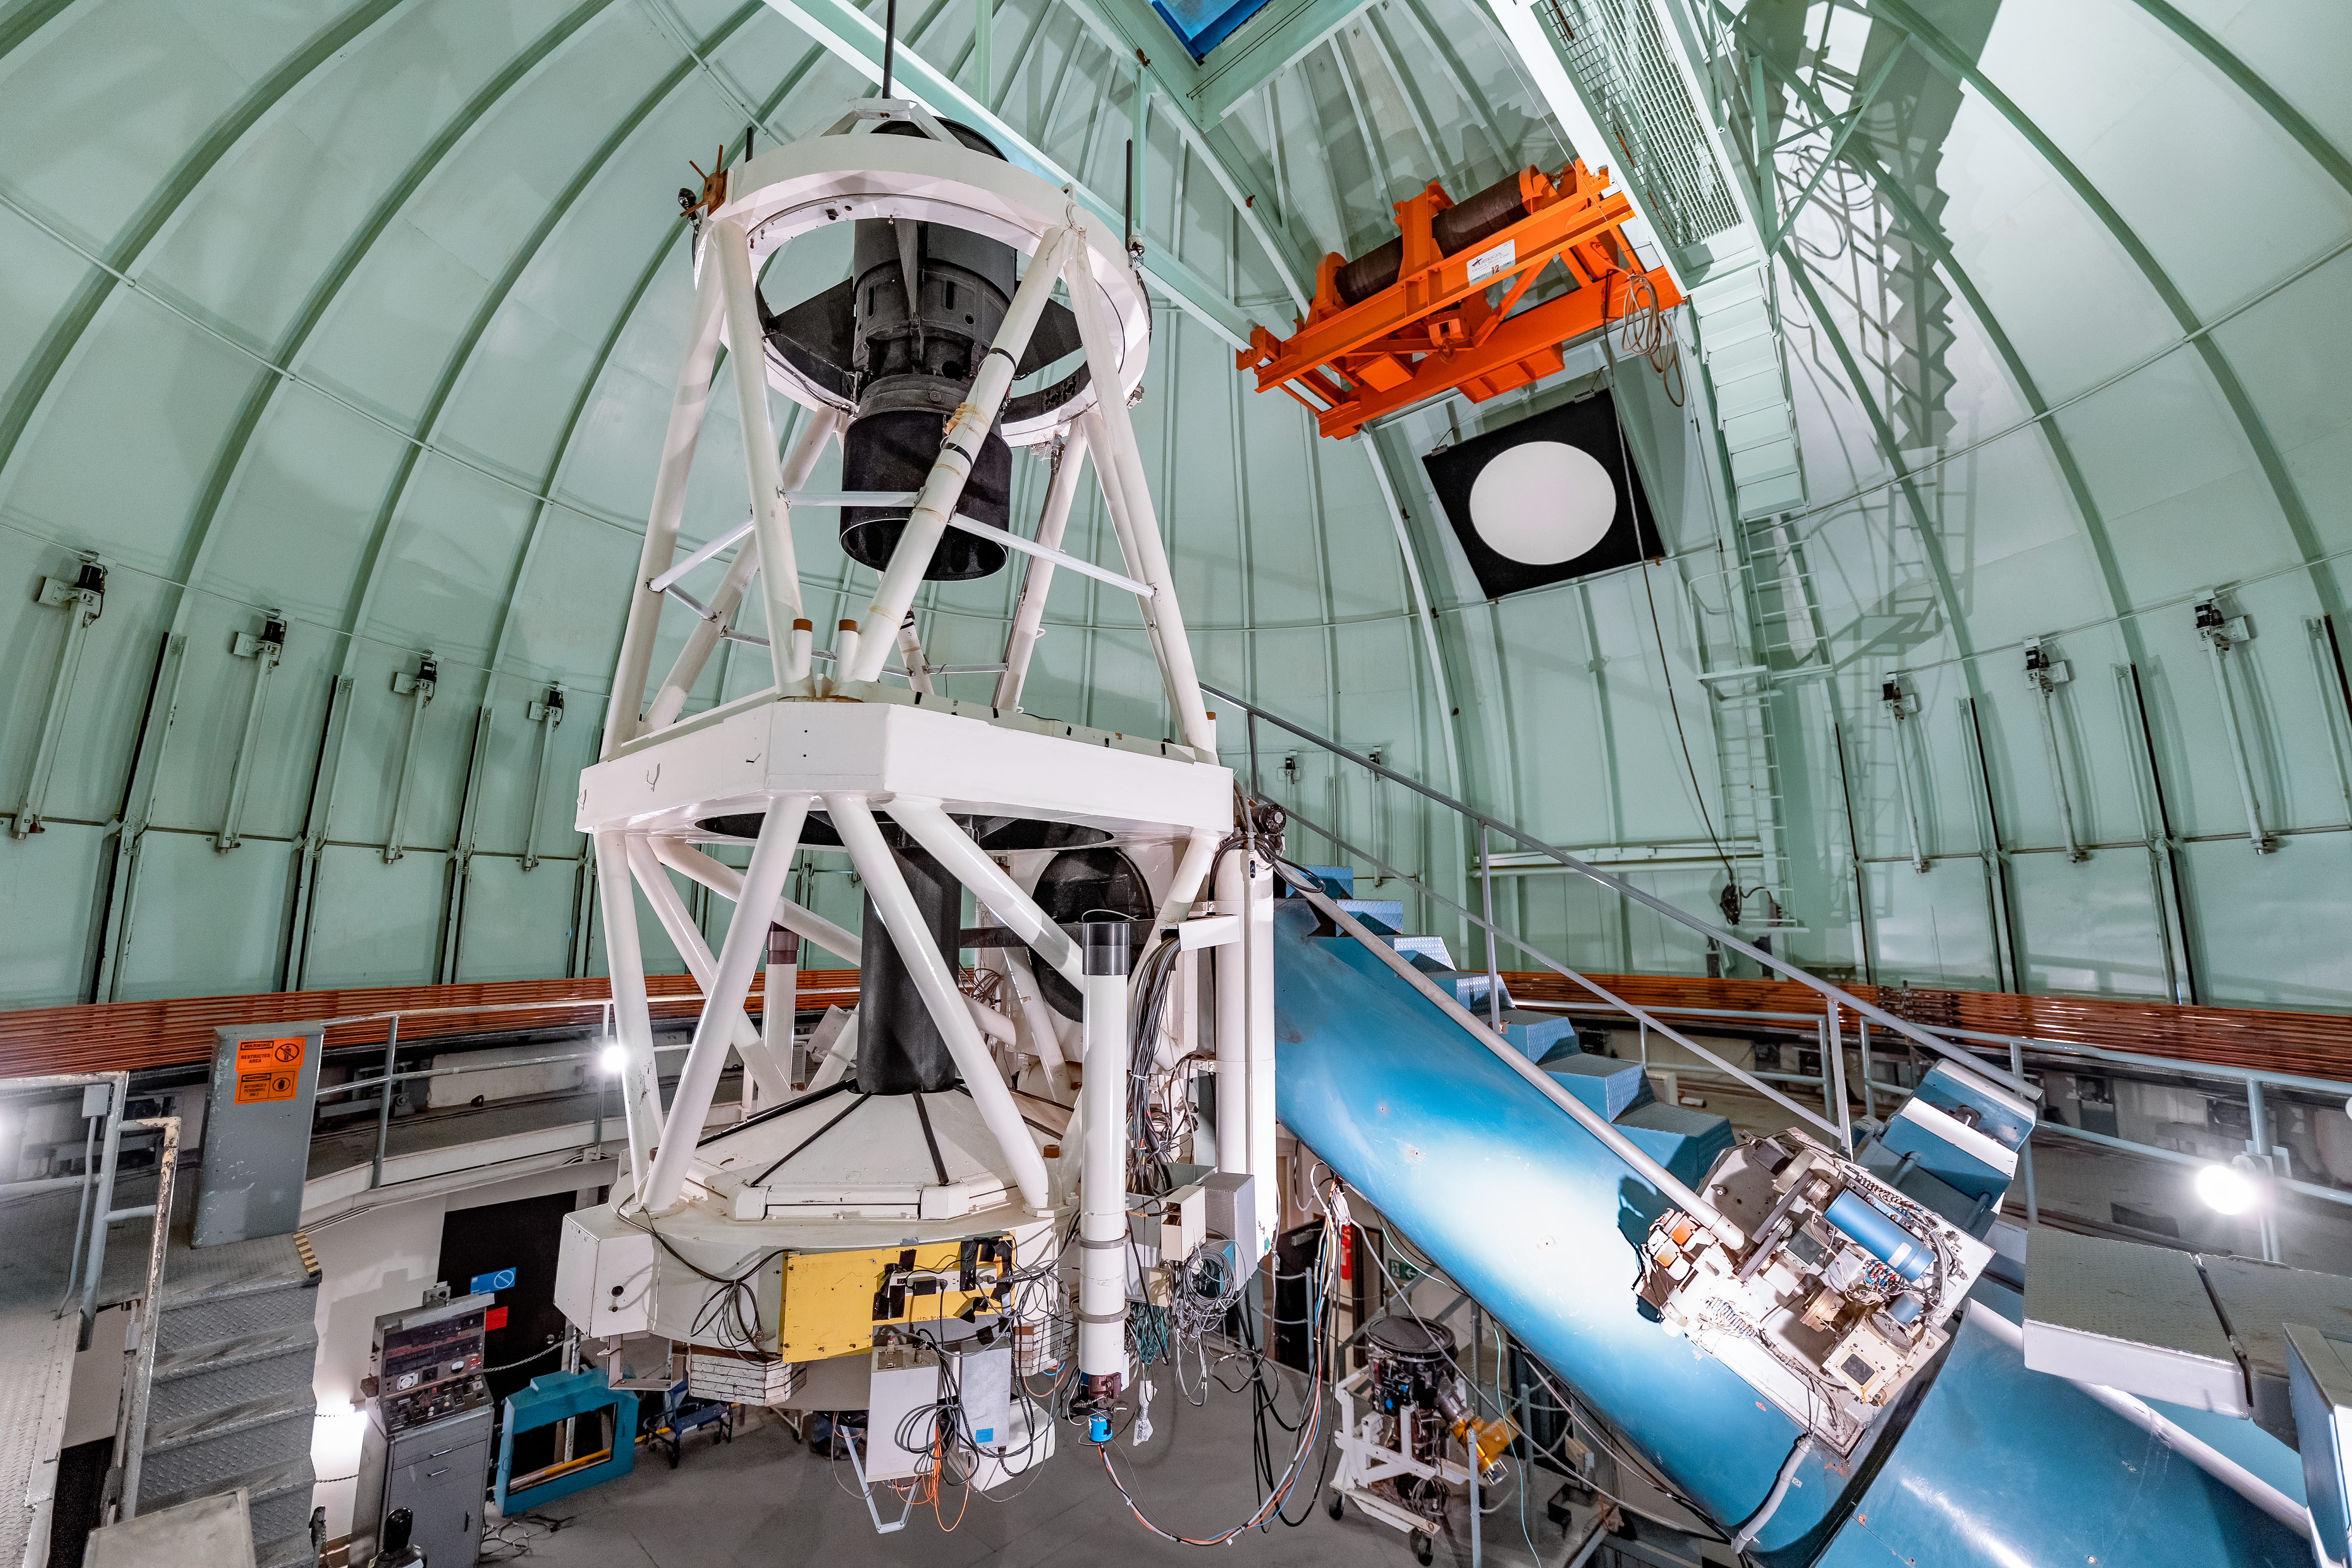

SMARTS 1.5-meter Telescope Interior

The interior of the SMARTS 1.5-meter Telescope on Cerro Tololo in Chile.

Credit: CTIO/NOIRLab/NSF/AURA/ T. Slovinský